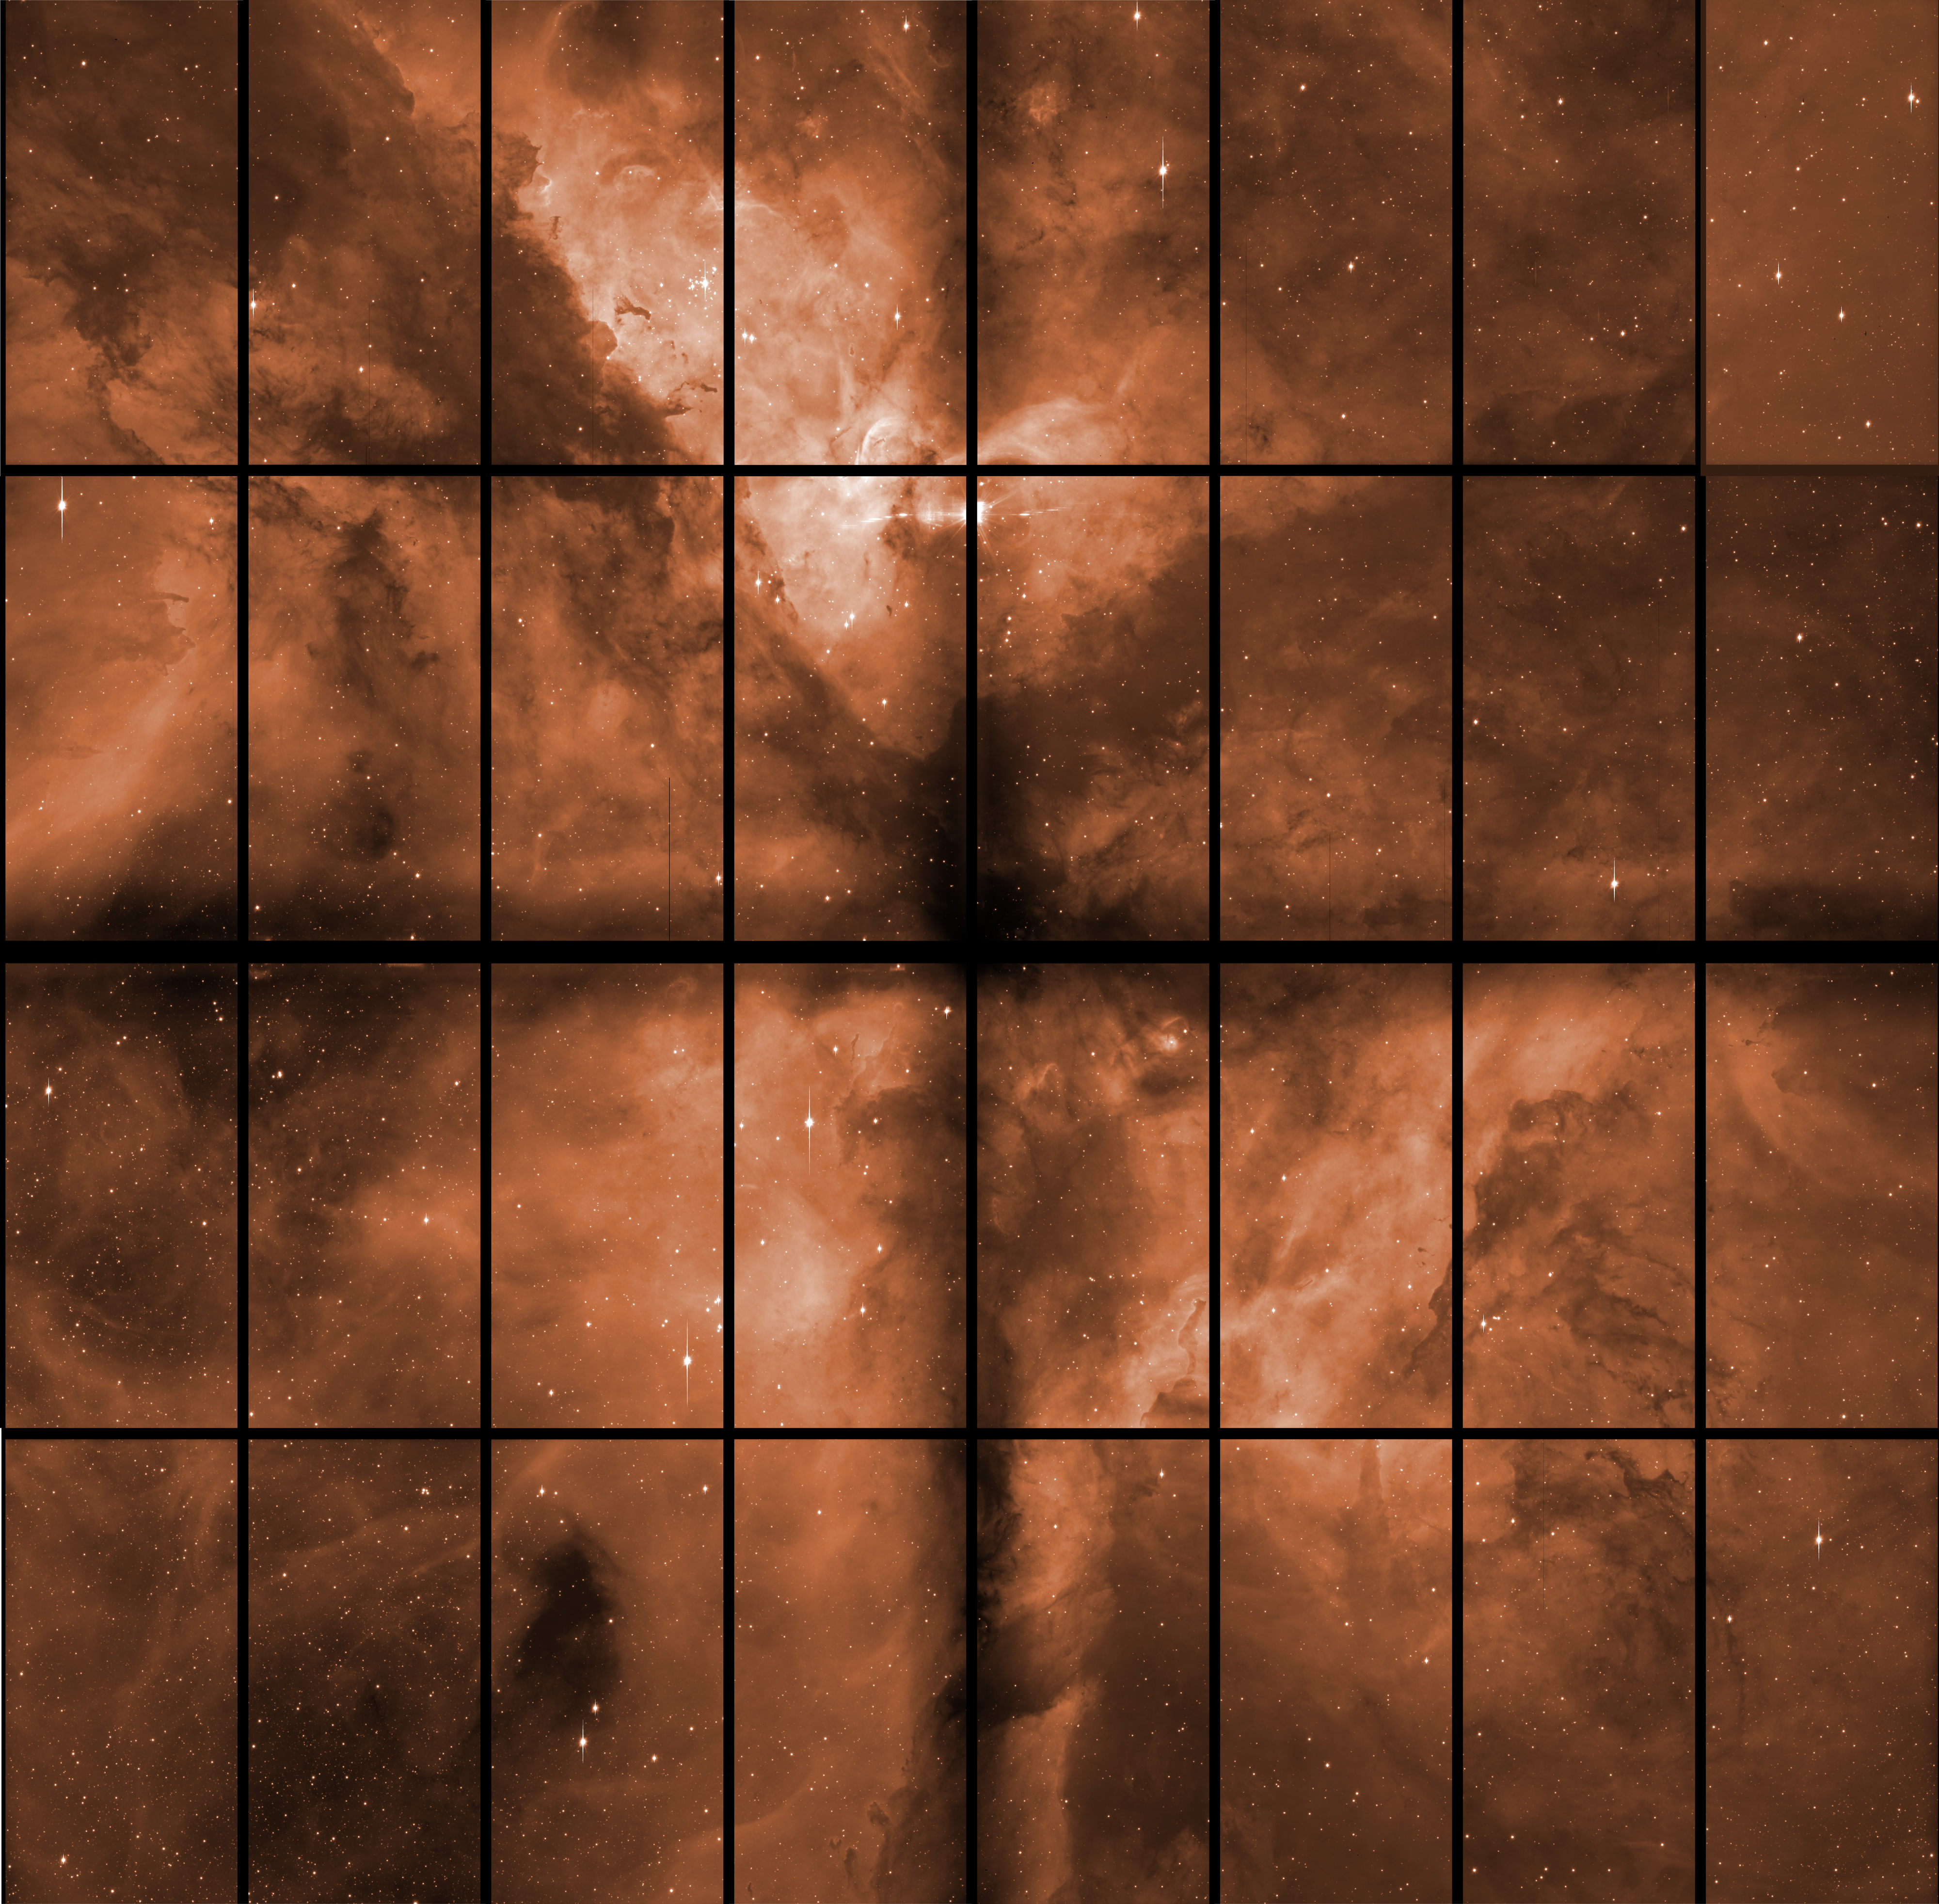

The Carina Nebula with OmegaCAM

This raw image, straight from the OmegaCam instrument on the VST, was used together with many others to produce the iconic photo of the Carina Nebula (eso1250). The images taken with astronomical instruments are always in intensity scale: the colour information is obtained by taking exposures through different glass filters. The 32 individual 8-megapixel detectors are visible, separated by black gaps. In the final image, these are filled by combining images taken at slightly different positions. Long “bleeds”,caused by bright stars saturating the detector, are also visible.

Credit: ESO